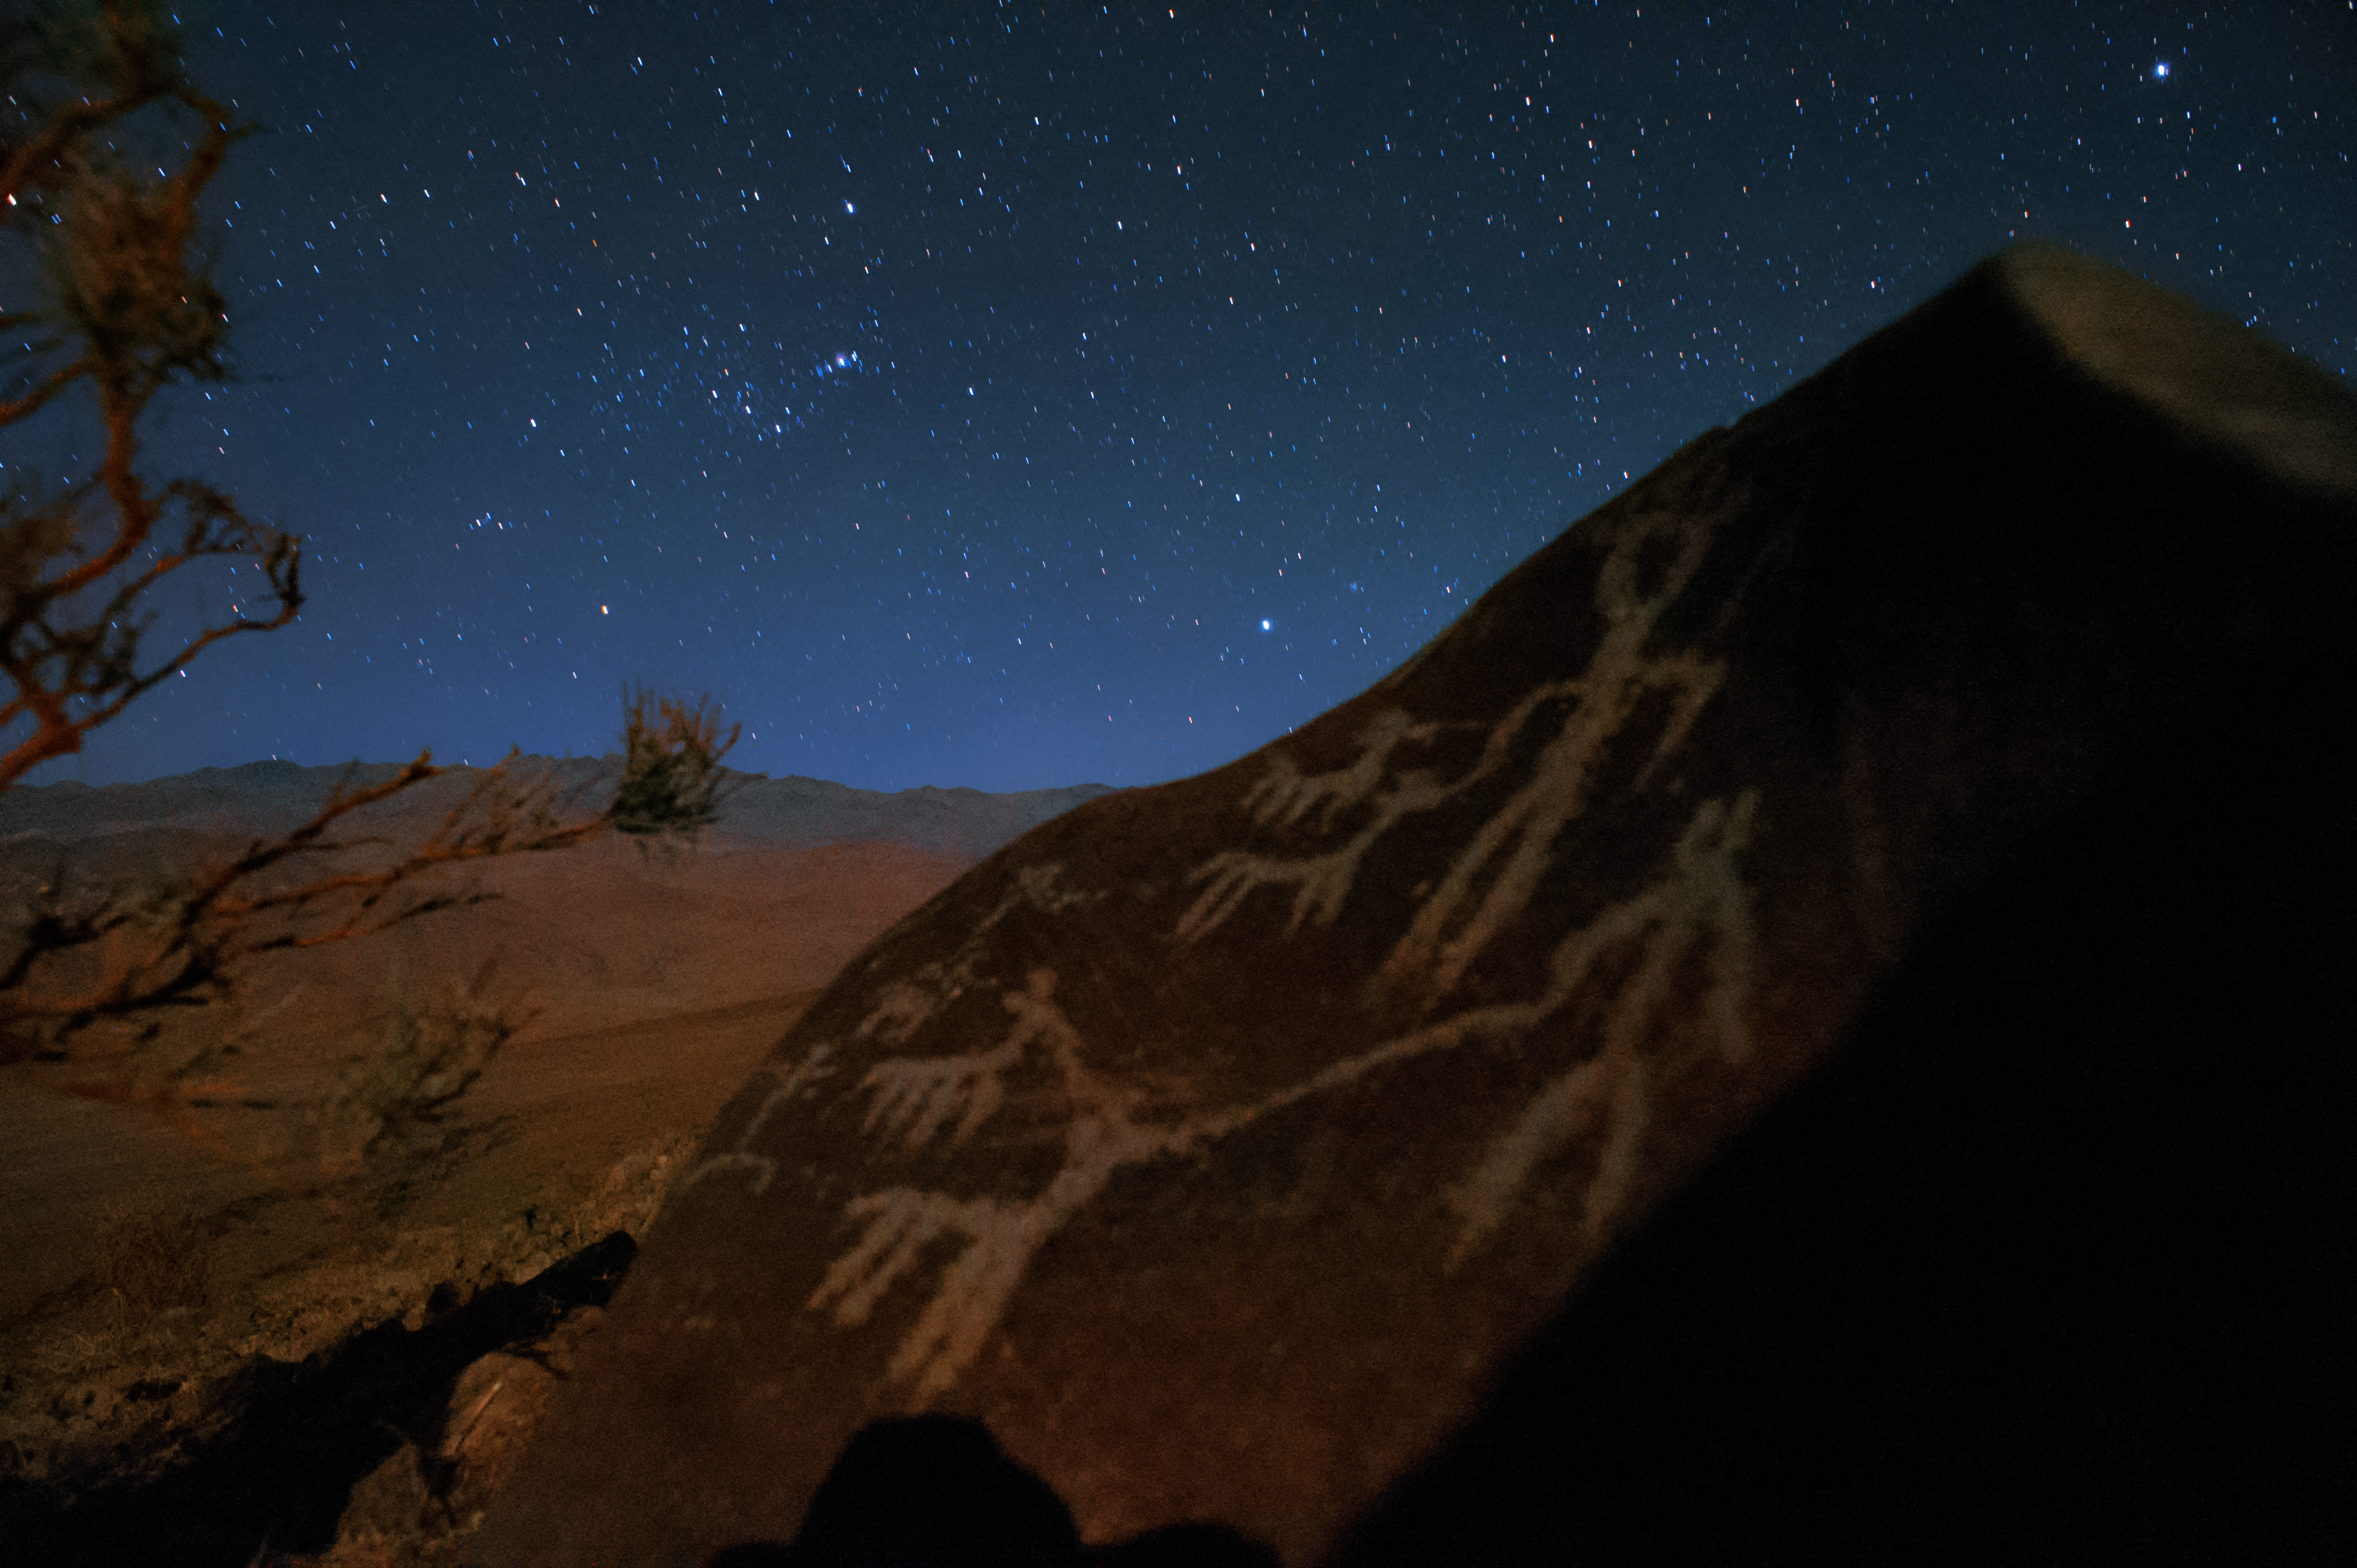

Orion raising over petroglyphs

The constellation of Orion is rising over the petroglyphs behind the La Silla Observatory. The rock engravings on the stone depict men and llamas.

Llamas have historically been very important to South American cultures, being used as both a source of food and wool, and also as a pack animal for carrying goods across the land. The importance of llamas was reflected in the beliefs of the pre-Columbian people who inhabited the region — the Inca herders worshipped a multicoloured llama deity by the name of Urcuchillay, who was said to watch over the animals. The name Urcuchillay was also given to the constellation of Lyra (The Lyre) by the ancient Inca astronomers.

Credit: H. Dahle/ESO